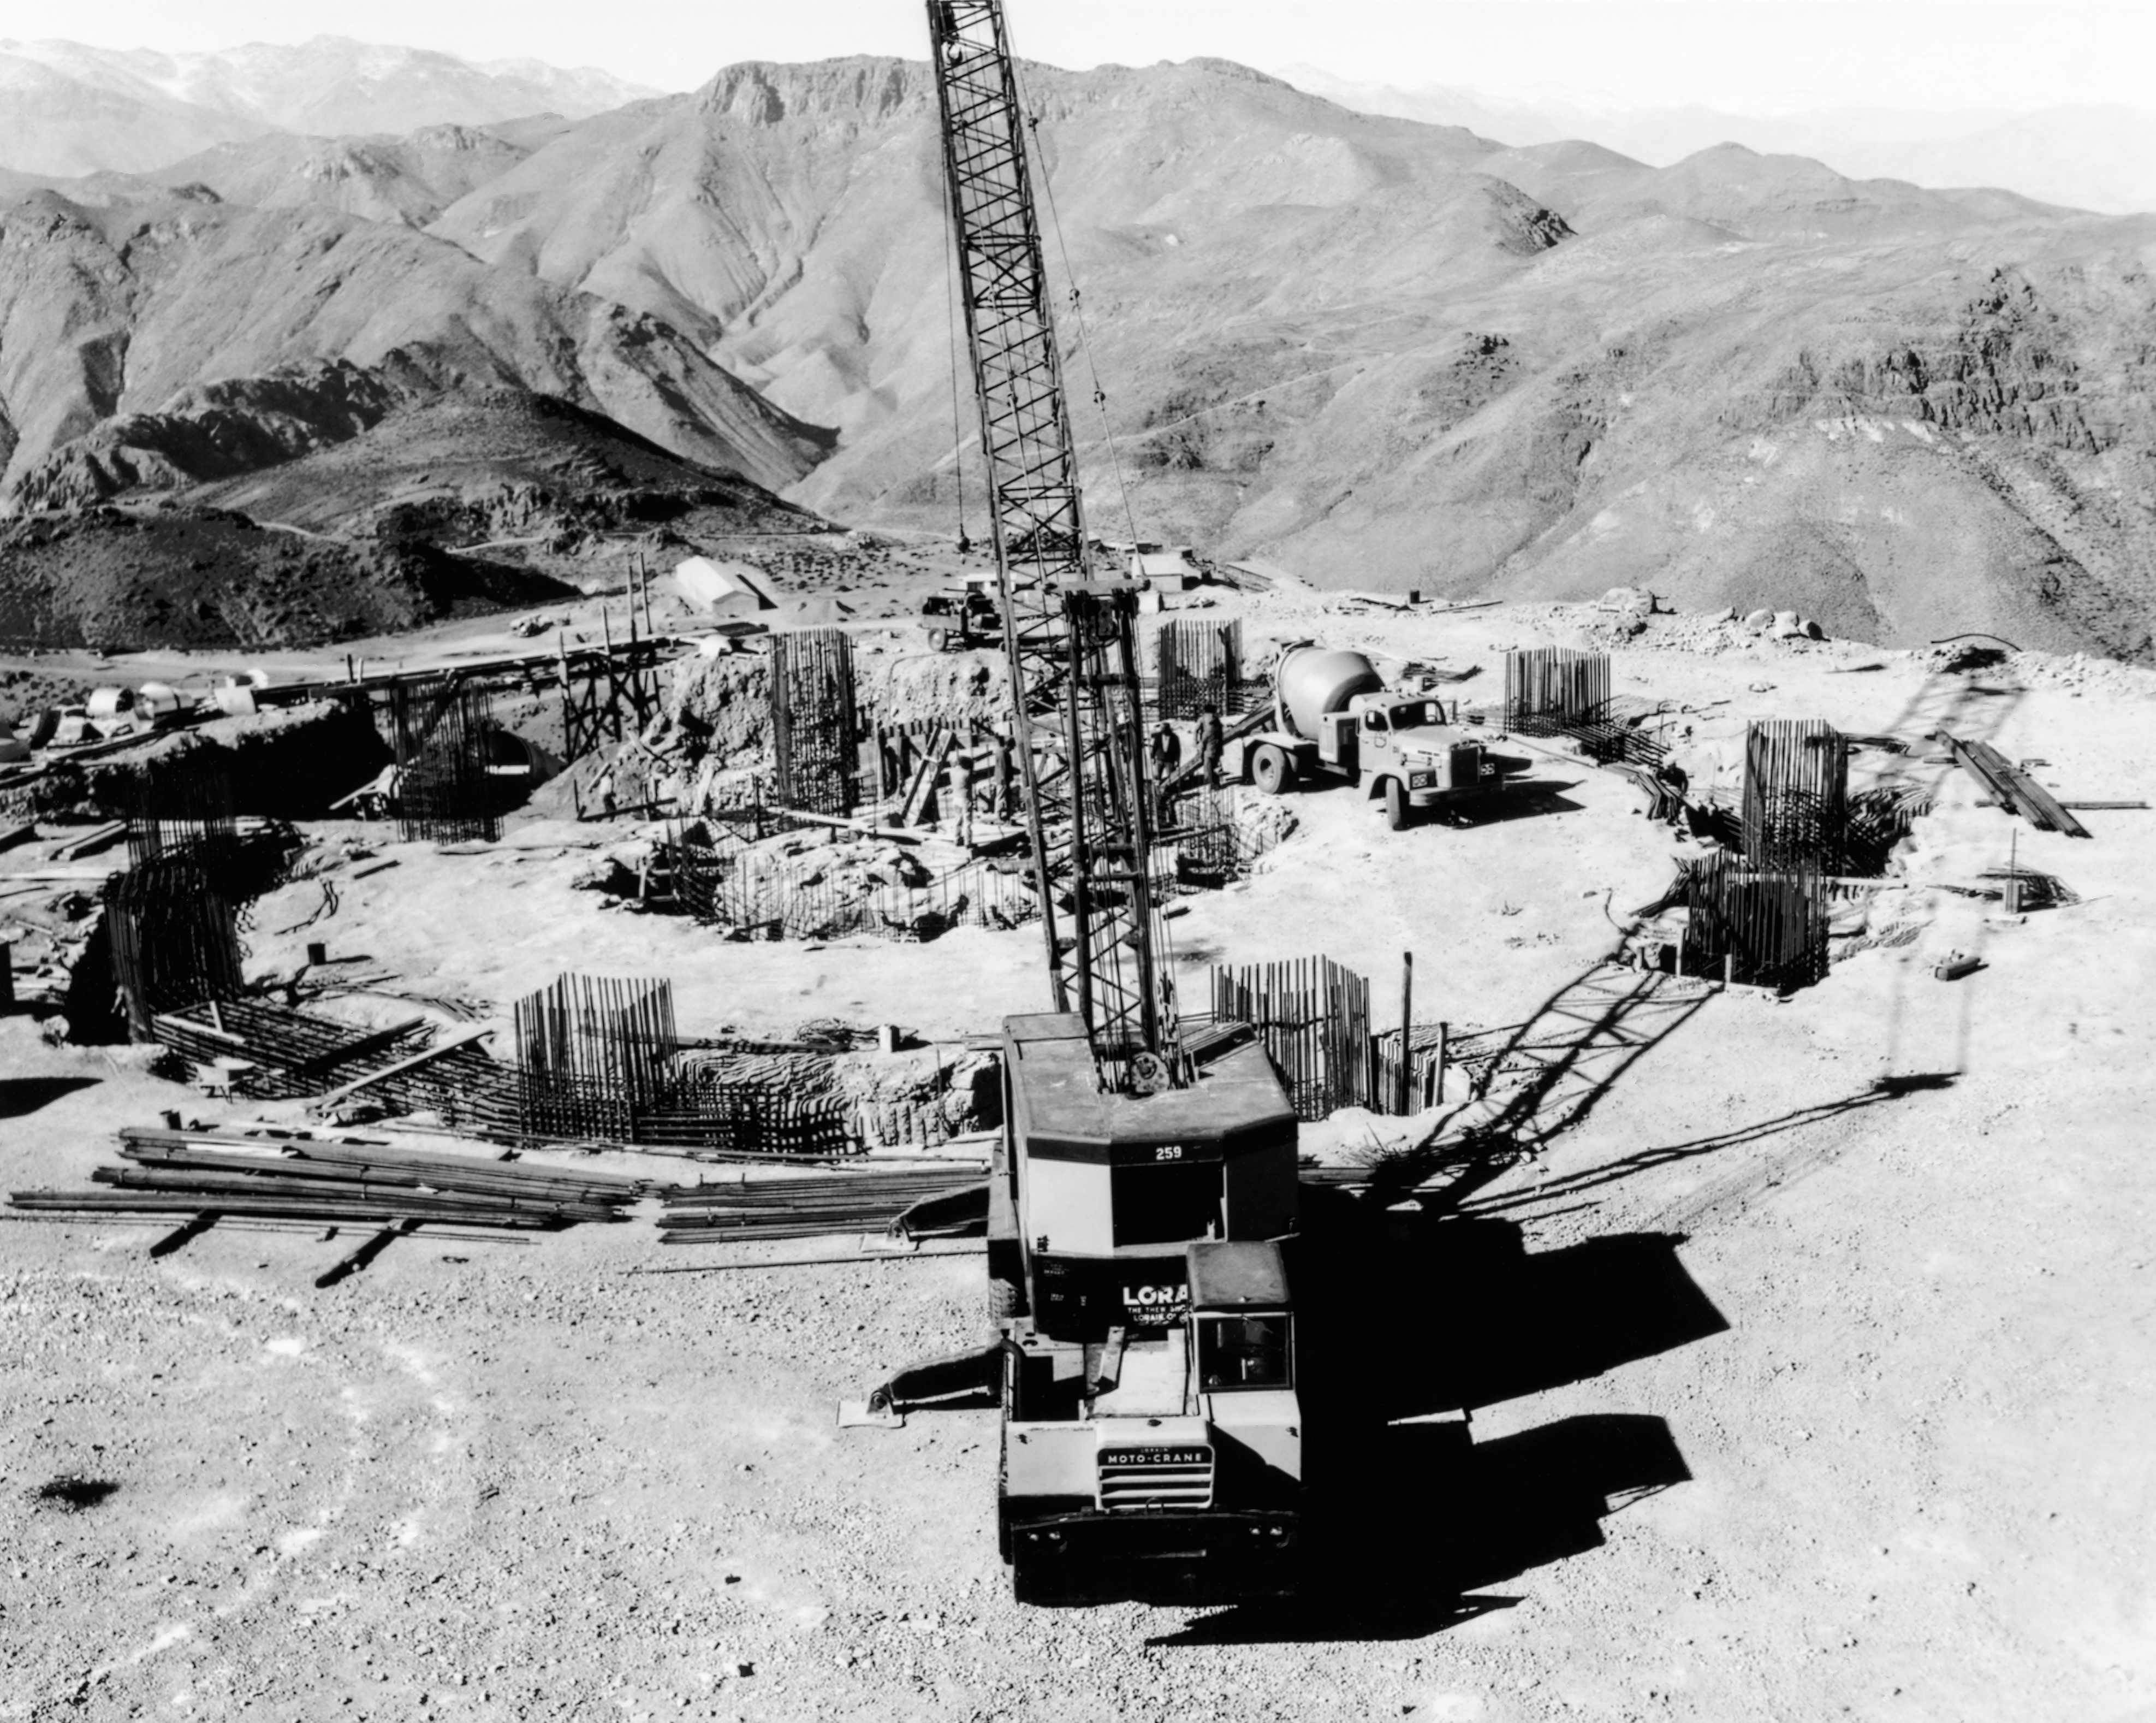

CTIO History - Construction on Víctor M. Blanco 4-meter Telescope

A historical photo of the construction of the Víctor M. Blanco 4-meter Telescope at Cerro Tololo Inter-American Observatory (CTIO), a Program of NSF NOIRLab, in Chile. This image is part of NSF NOIRLab’s historical archives.

Credit: CTIO/NOIRLab/NSF/AURA/R. González